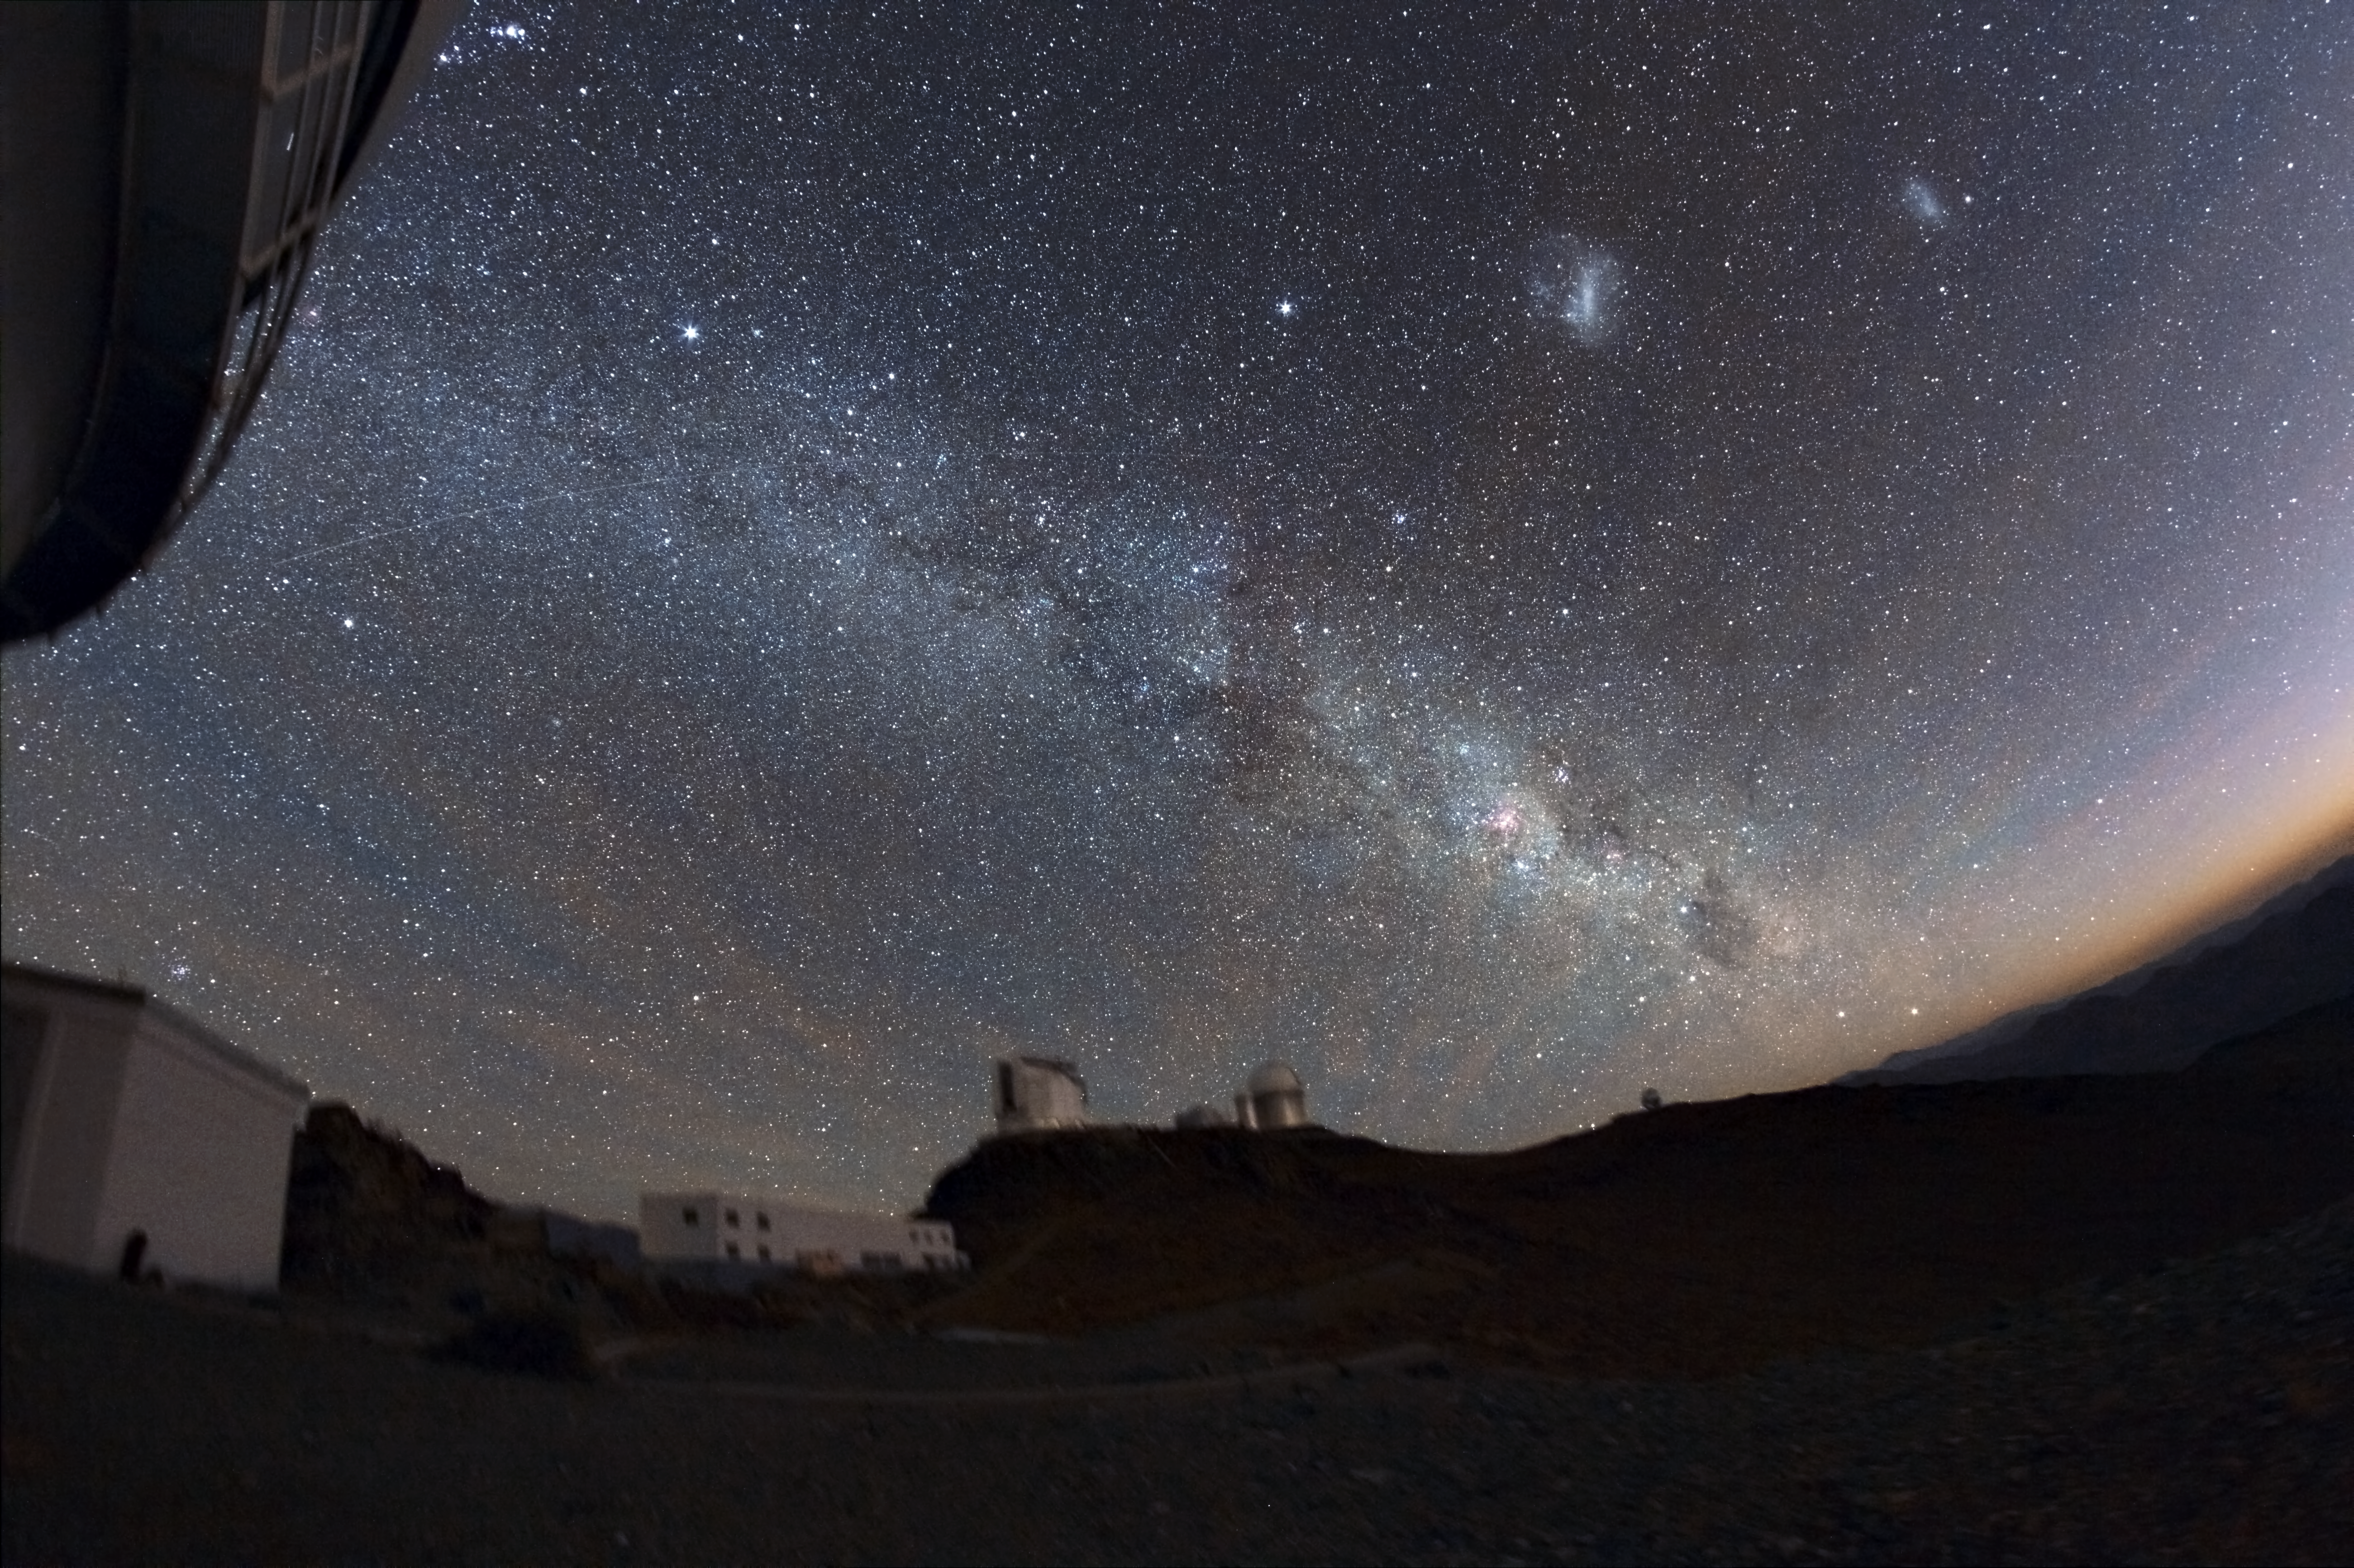

La Silla under the stars

See the wonder of the Milky Way with this beautiful image of the night sky captured next to La Silla Observatory

Credit: ESO